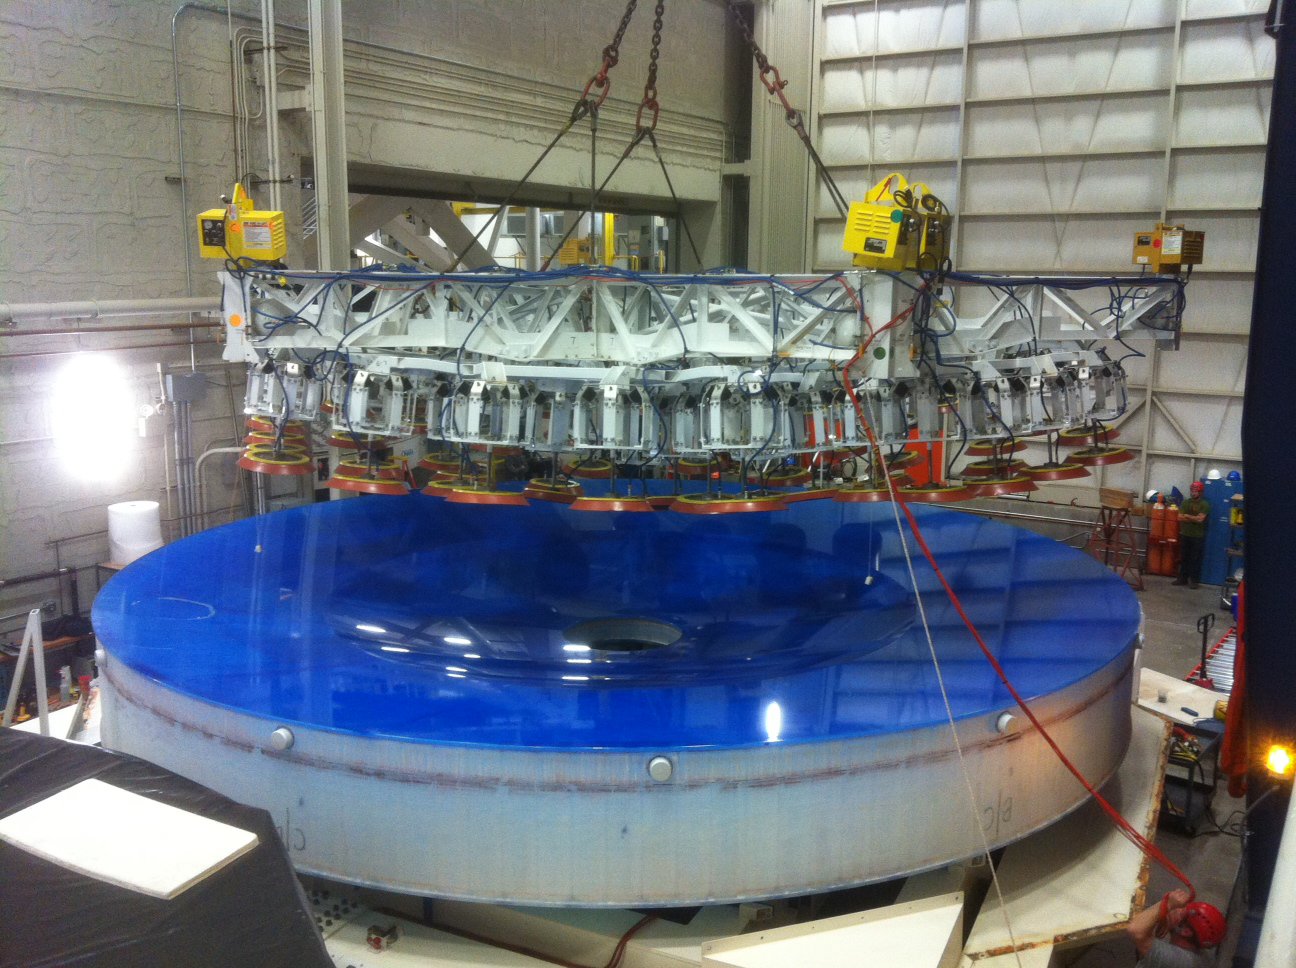

Lifter above mirror

The lifter pauses above the mirror after installation of the mirror in the container.

Credit: Rubin Observatory/NSF/AURA